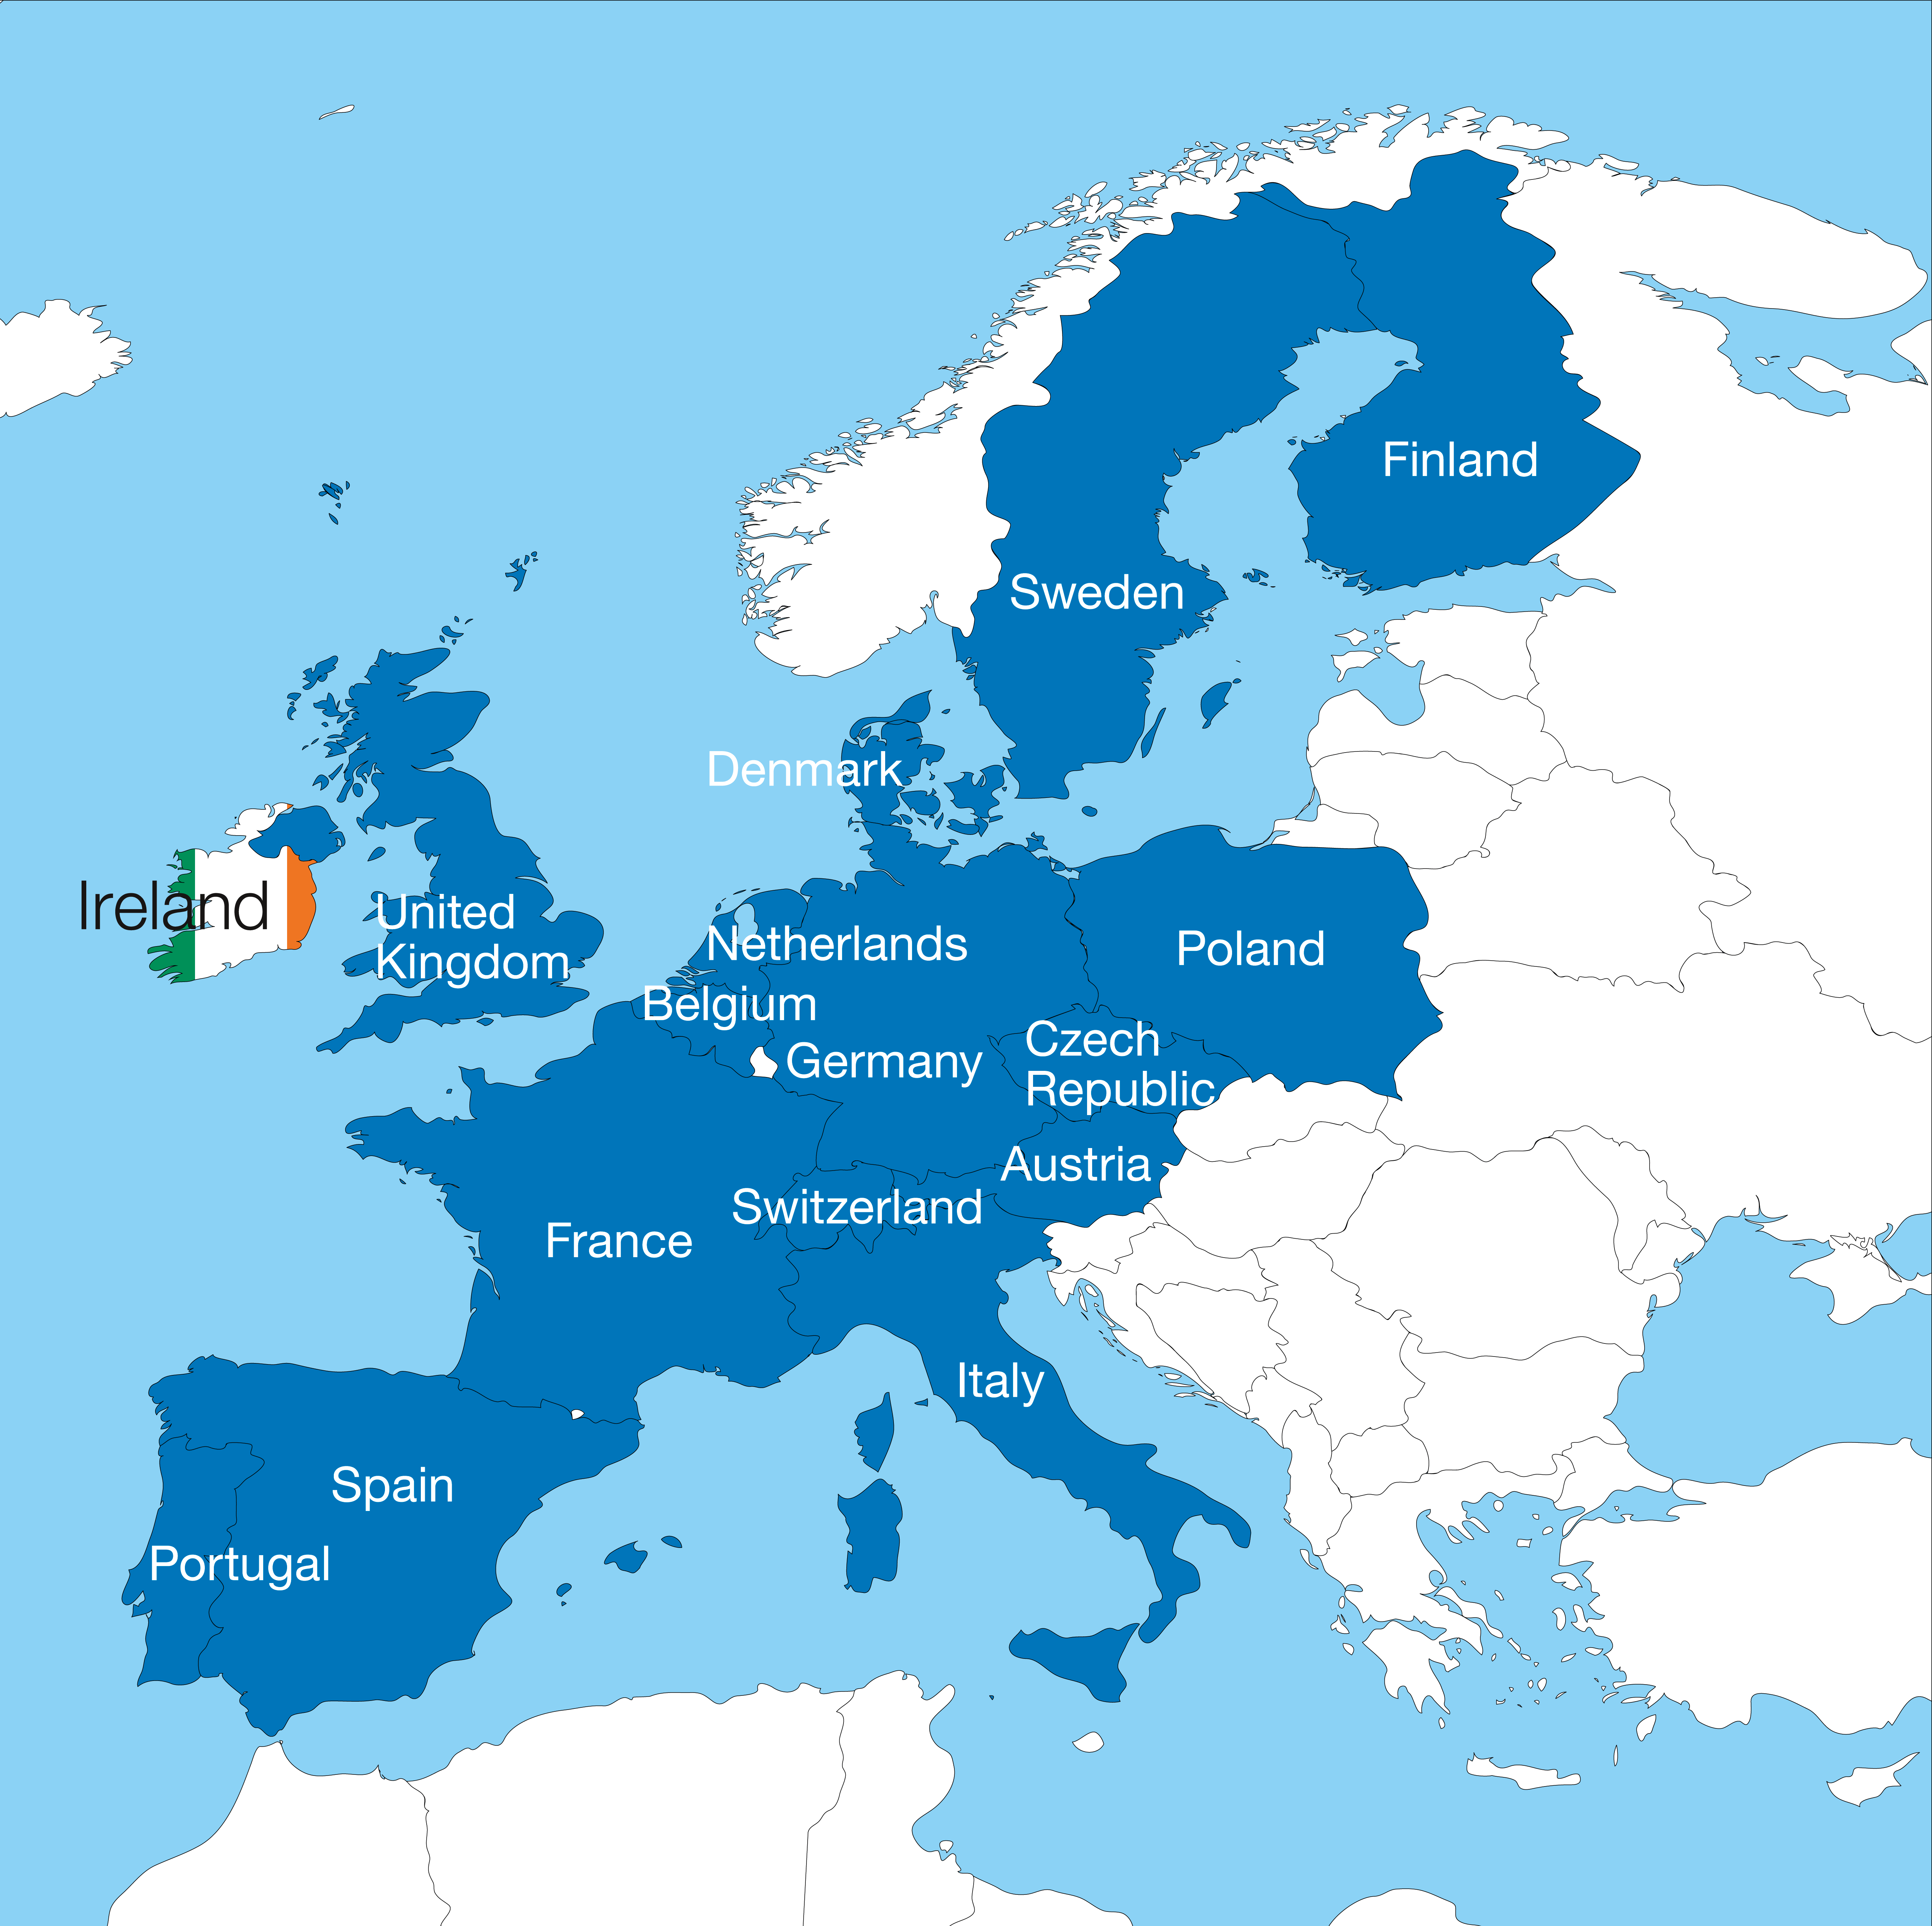

Ireland ratifies ESO membership and becomes sixteenth Member State

On 28 September 2018 Ireland completed the ratification of its membership of ESO and became the organisation’s sixteenth Member State. The formal ratification process was completed when the instrument of ratification was deposited at the French Ministry of Foreign Affairs in Paris.

Credit: ESO